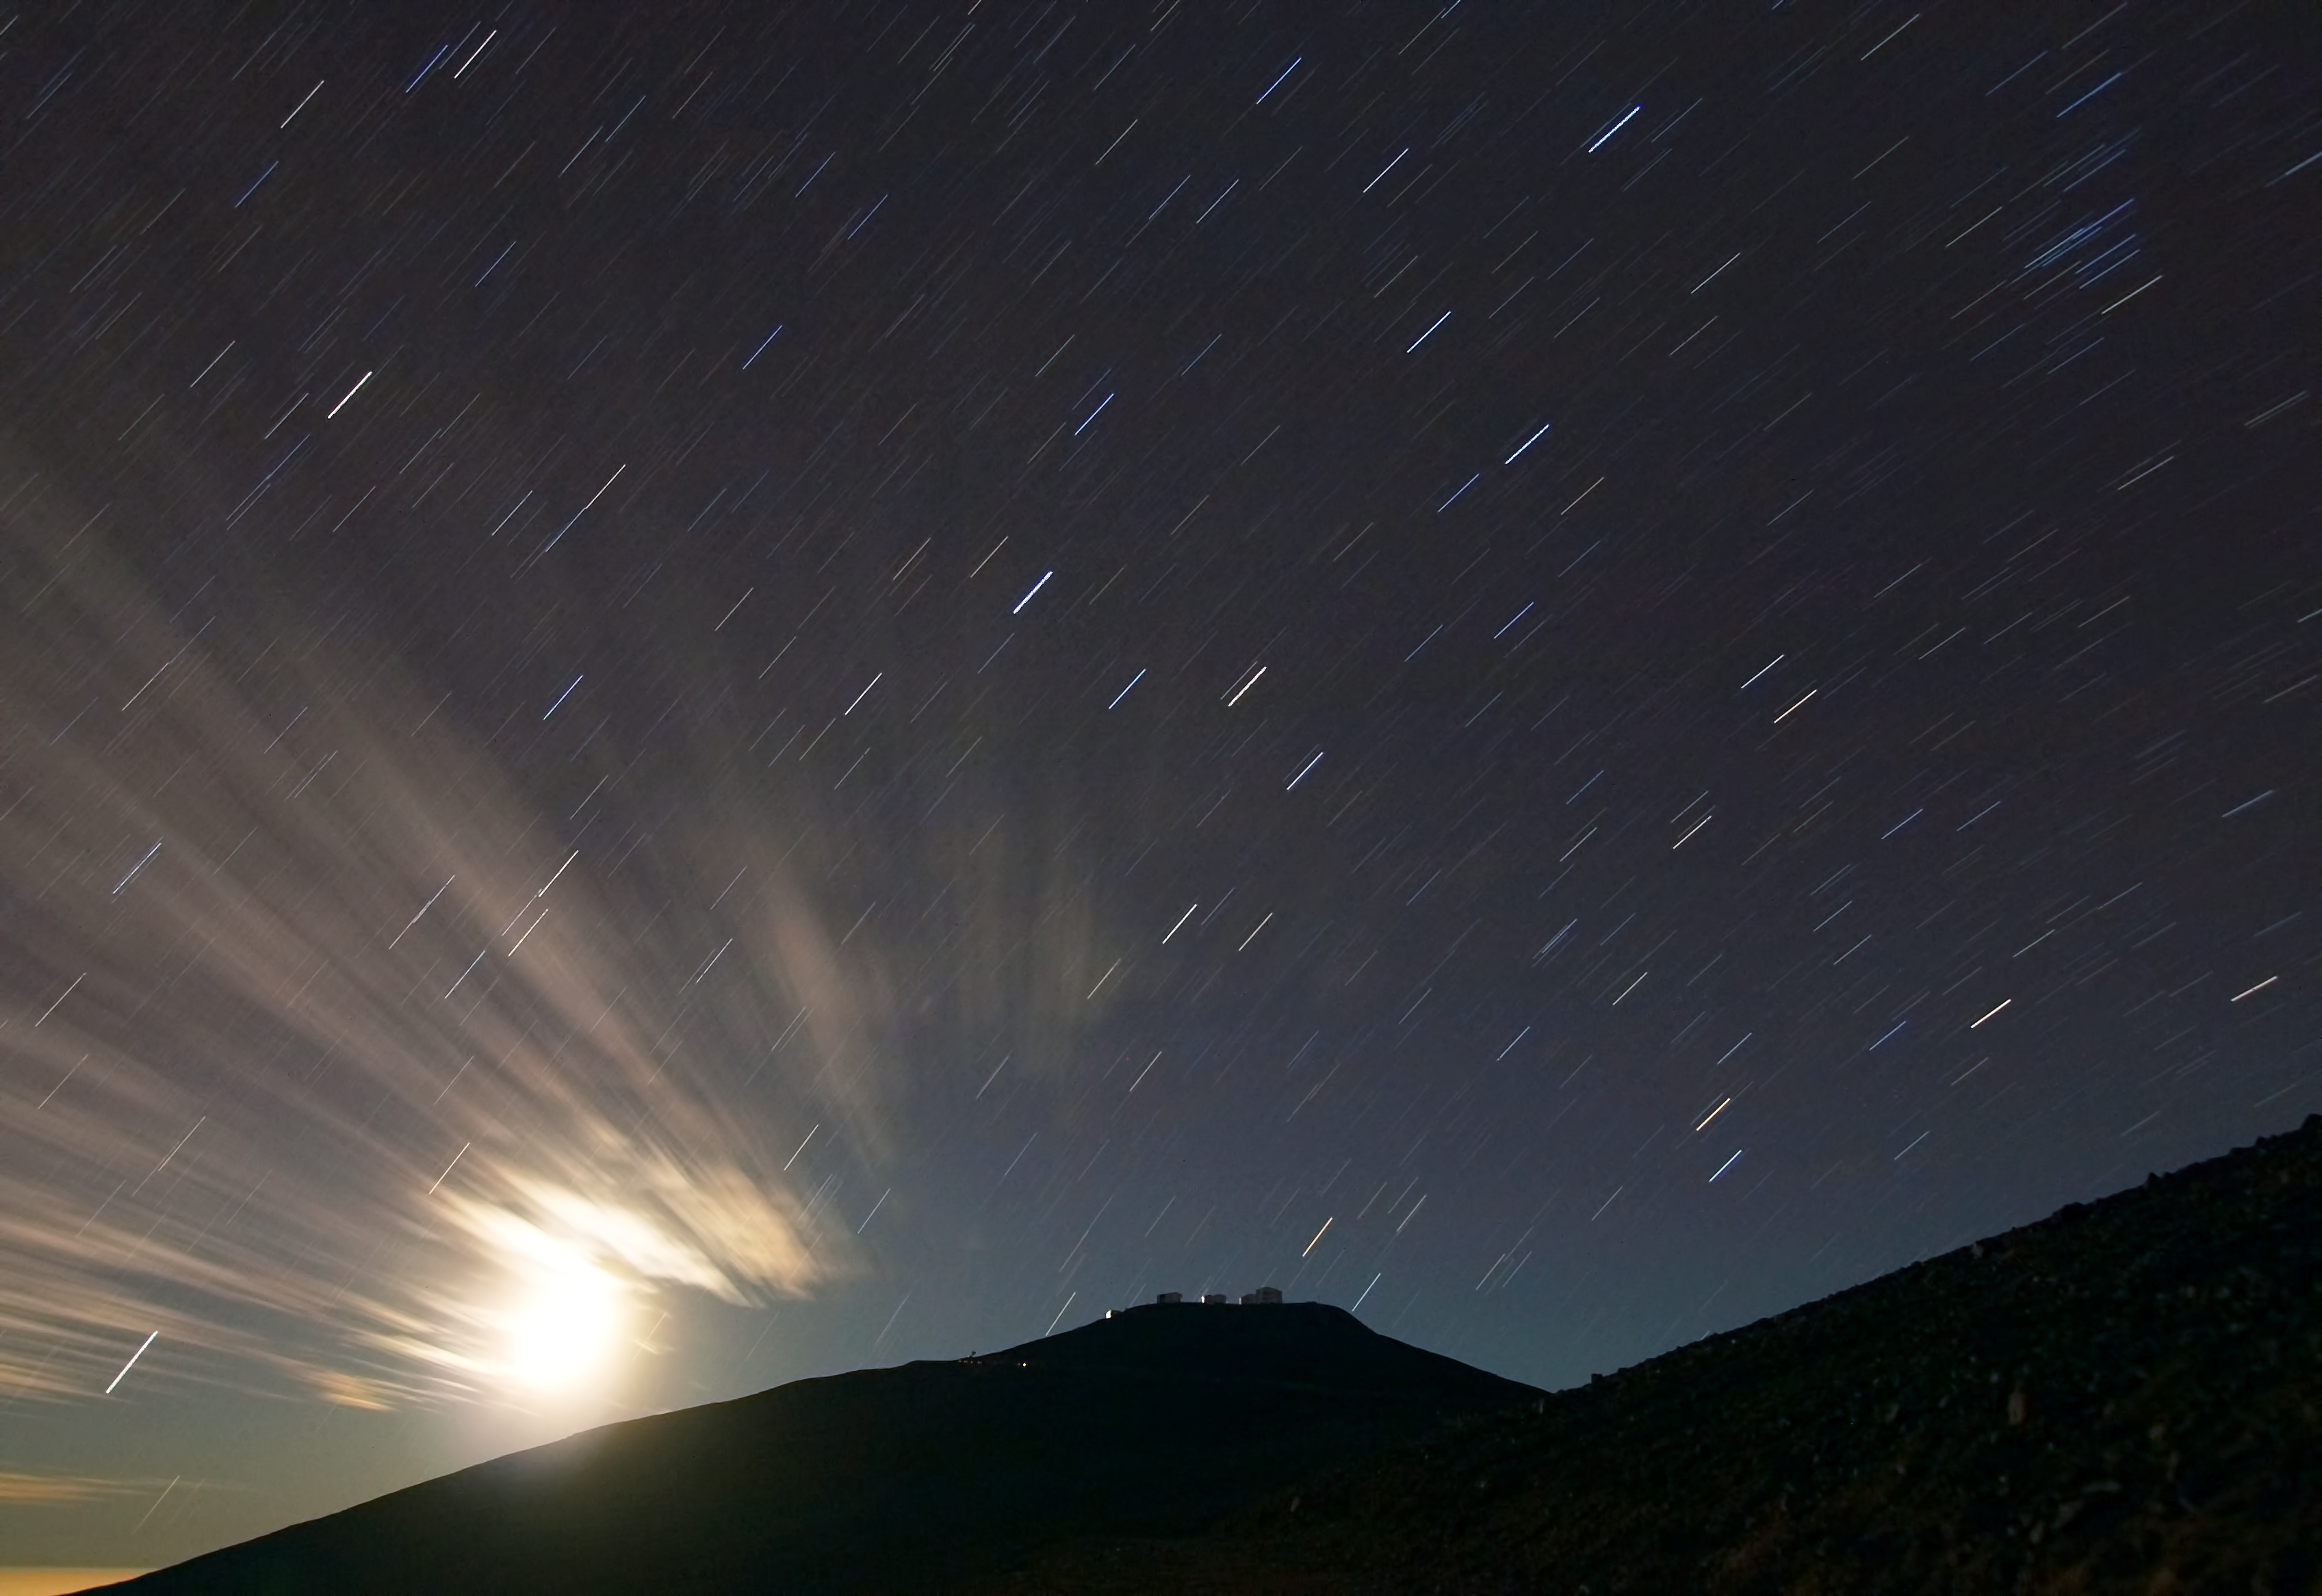

Paranal and the streaking stars

In the distance of this image the Paranal Observatory can be seen atop a mountain as the night sky streaks overhead. This streaking effect is created by taking the photograph with a very long exposure time and capturing the observed movement of stars as the earth rotates.

Credit: R. Wesson/ESO